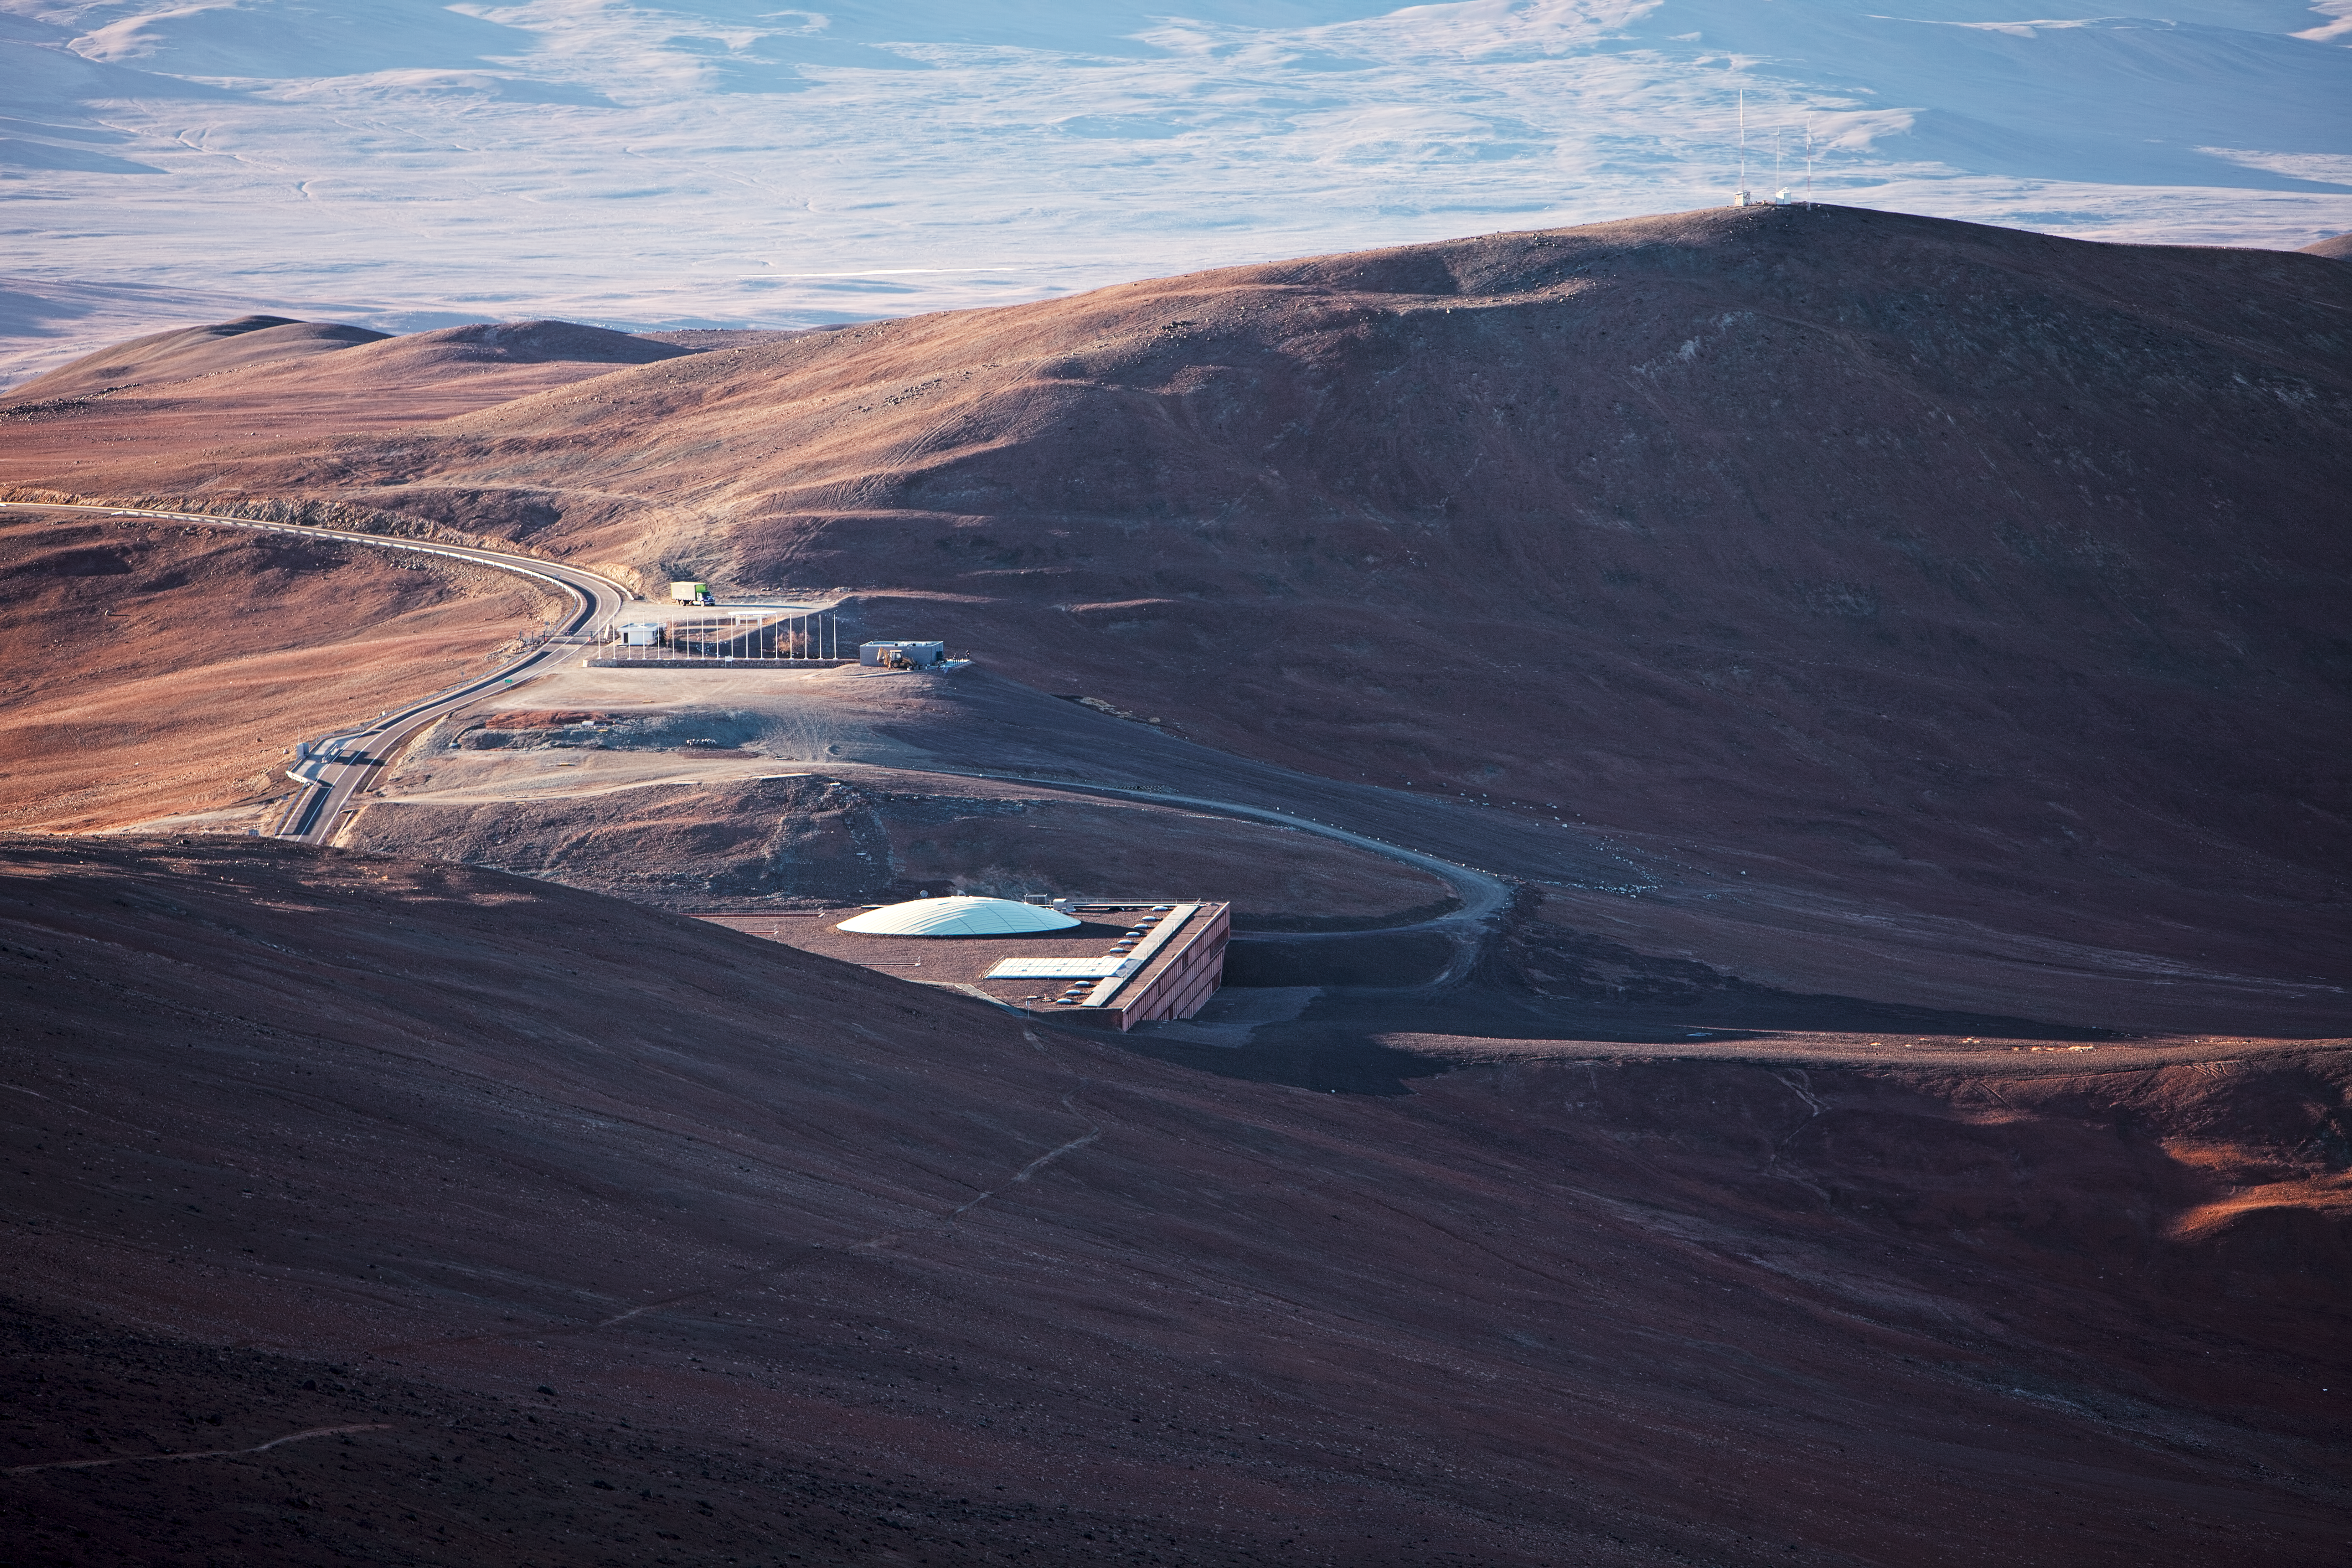

The Residencia at Paranal

La Residencia at Paranal seen from the distance.

Credit: ESO